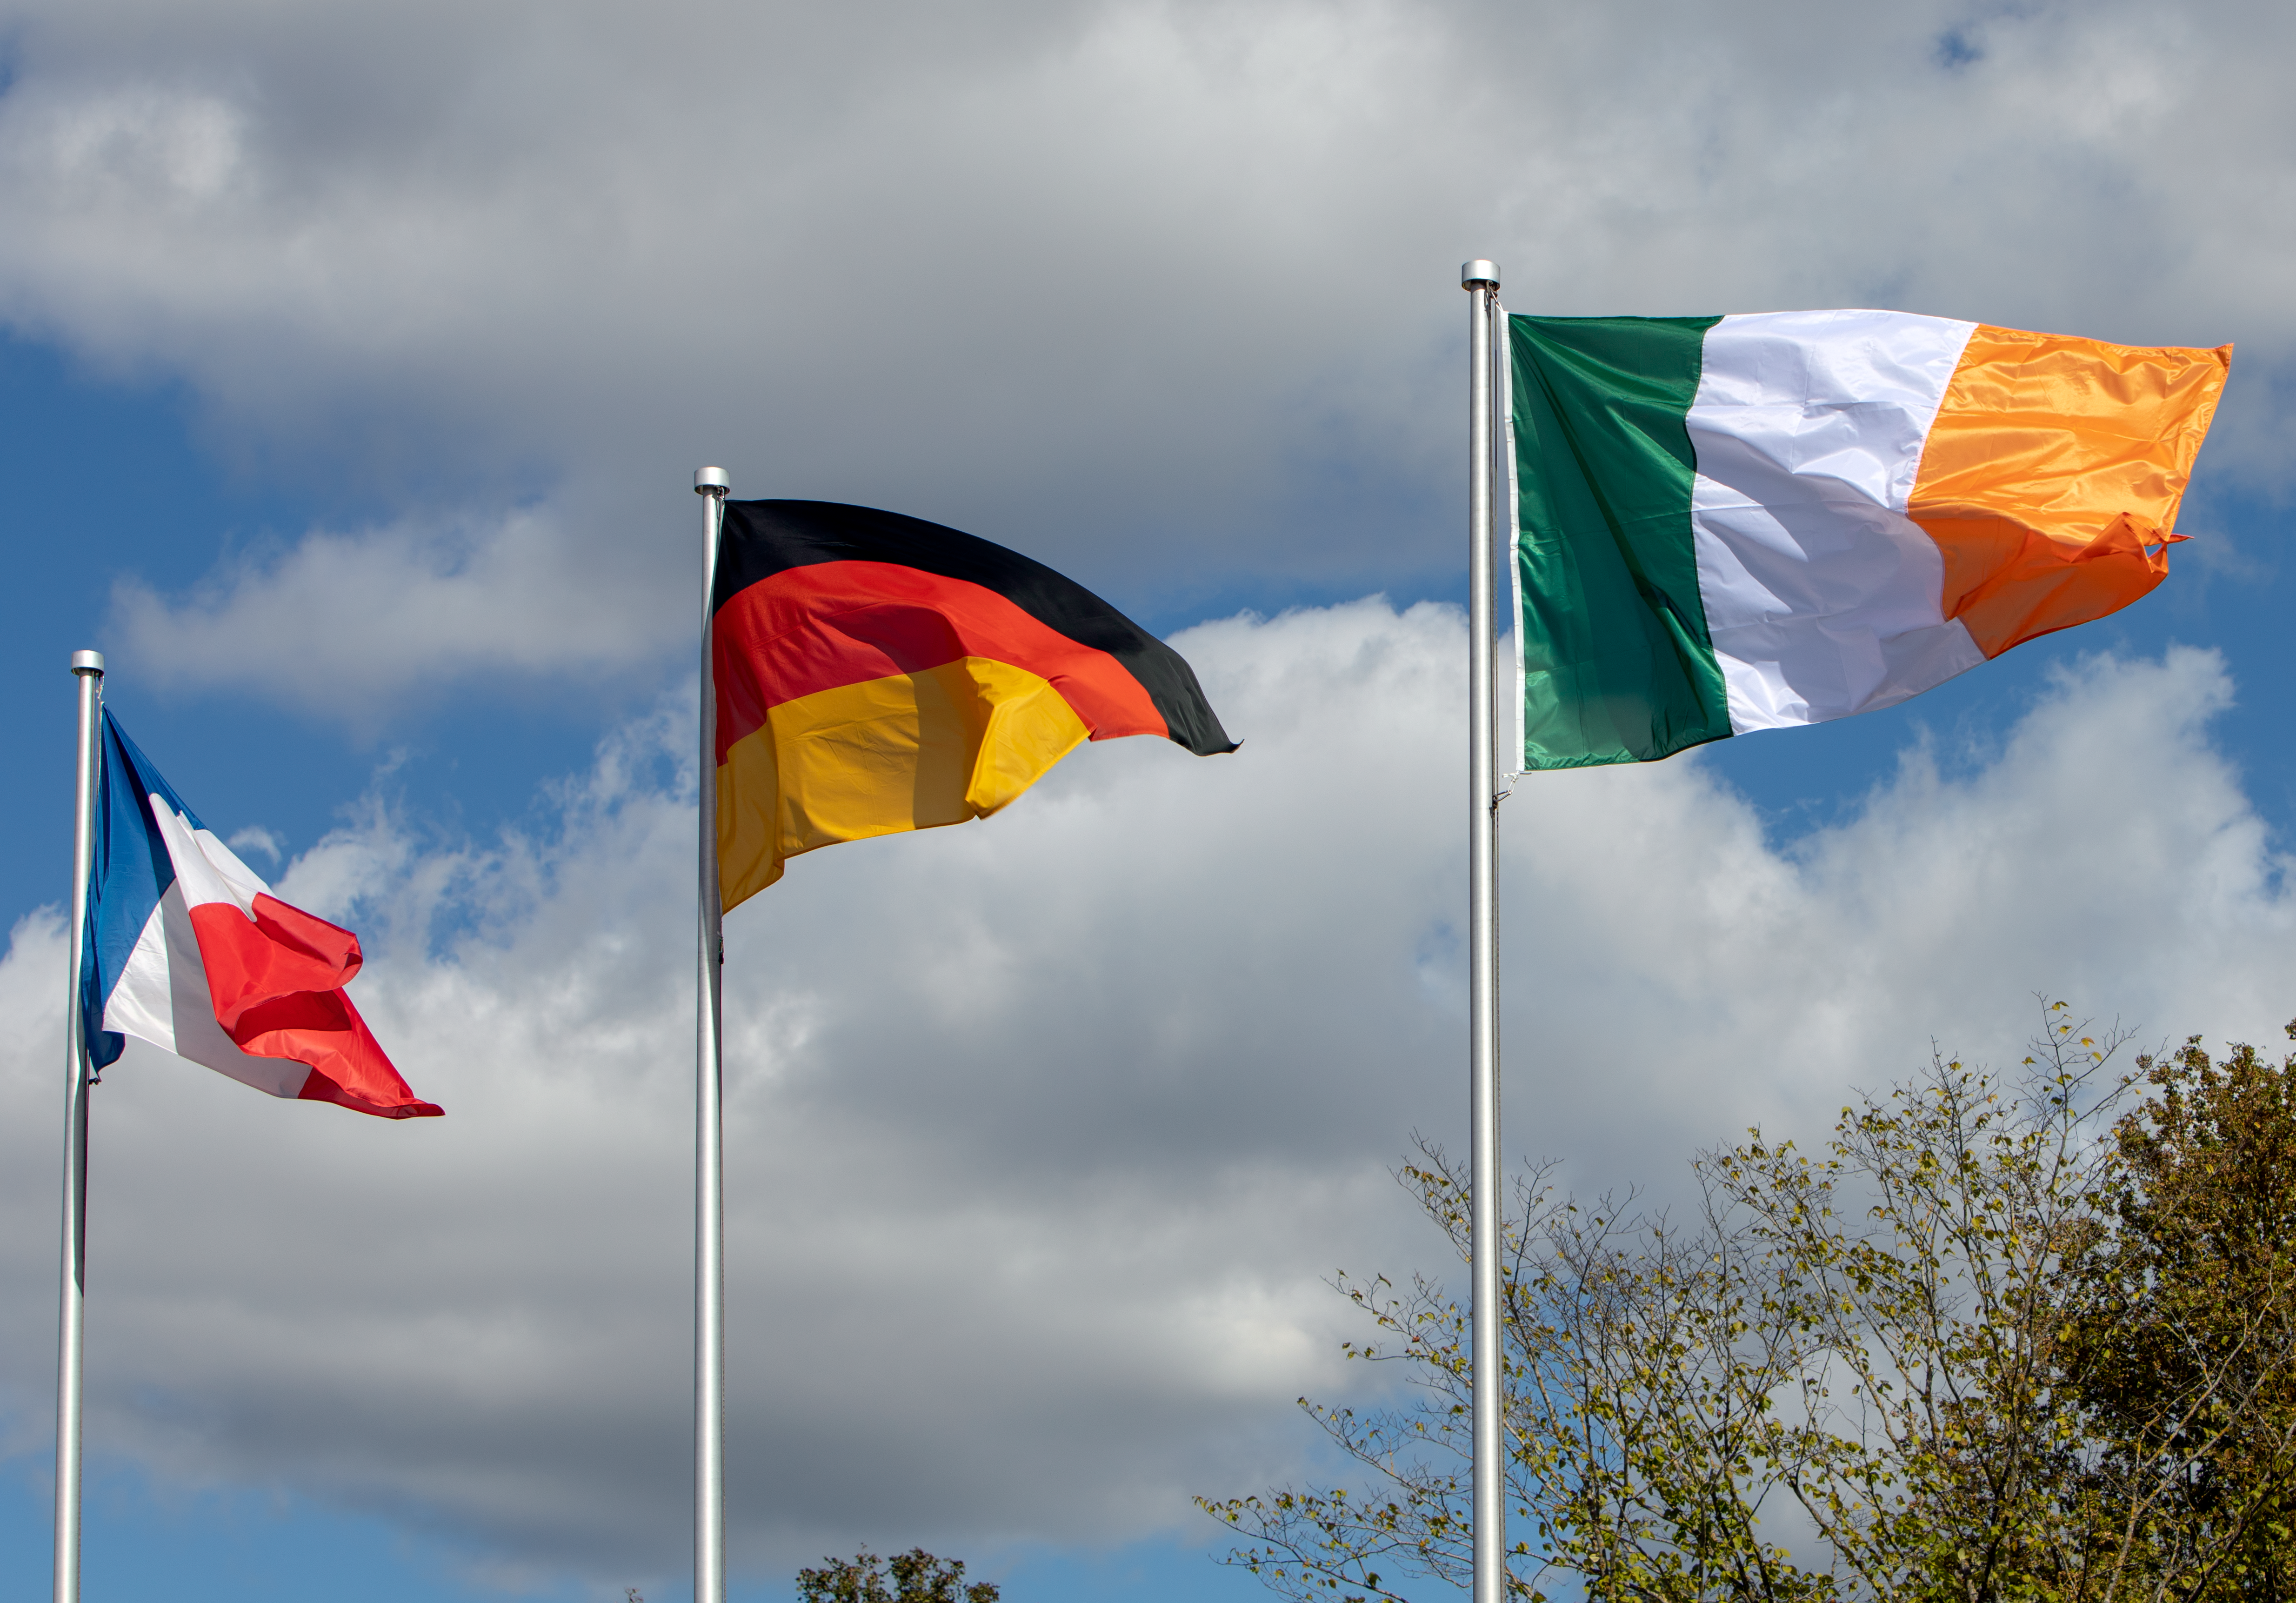

Irish flag being hoisted at ESO’s Headquarters

The Irish flag is hoisted for the first time at ESO’s Headquarters in Garching bei München, signifying Ireland becoming a Member State of ESO once the ratification process is complete. The flag joins those of the other Member States, taking the total number up to 16.

Credit: ESO